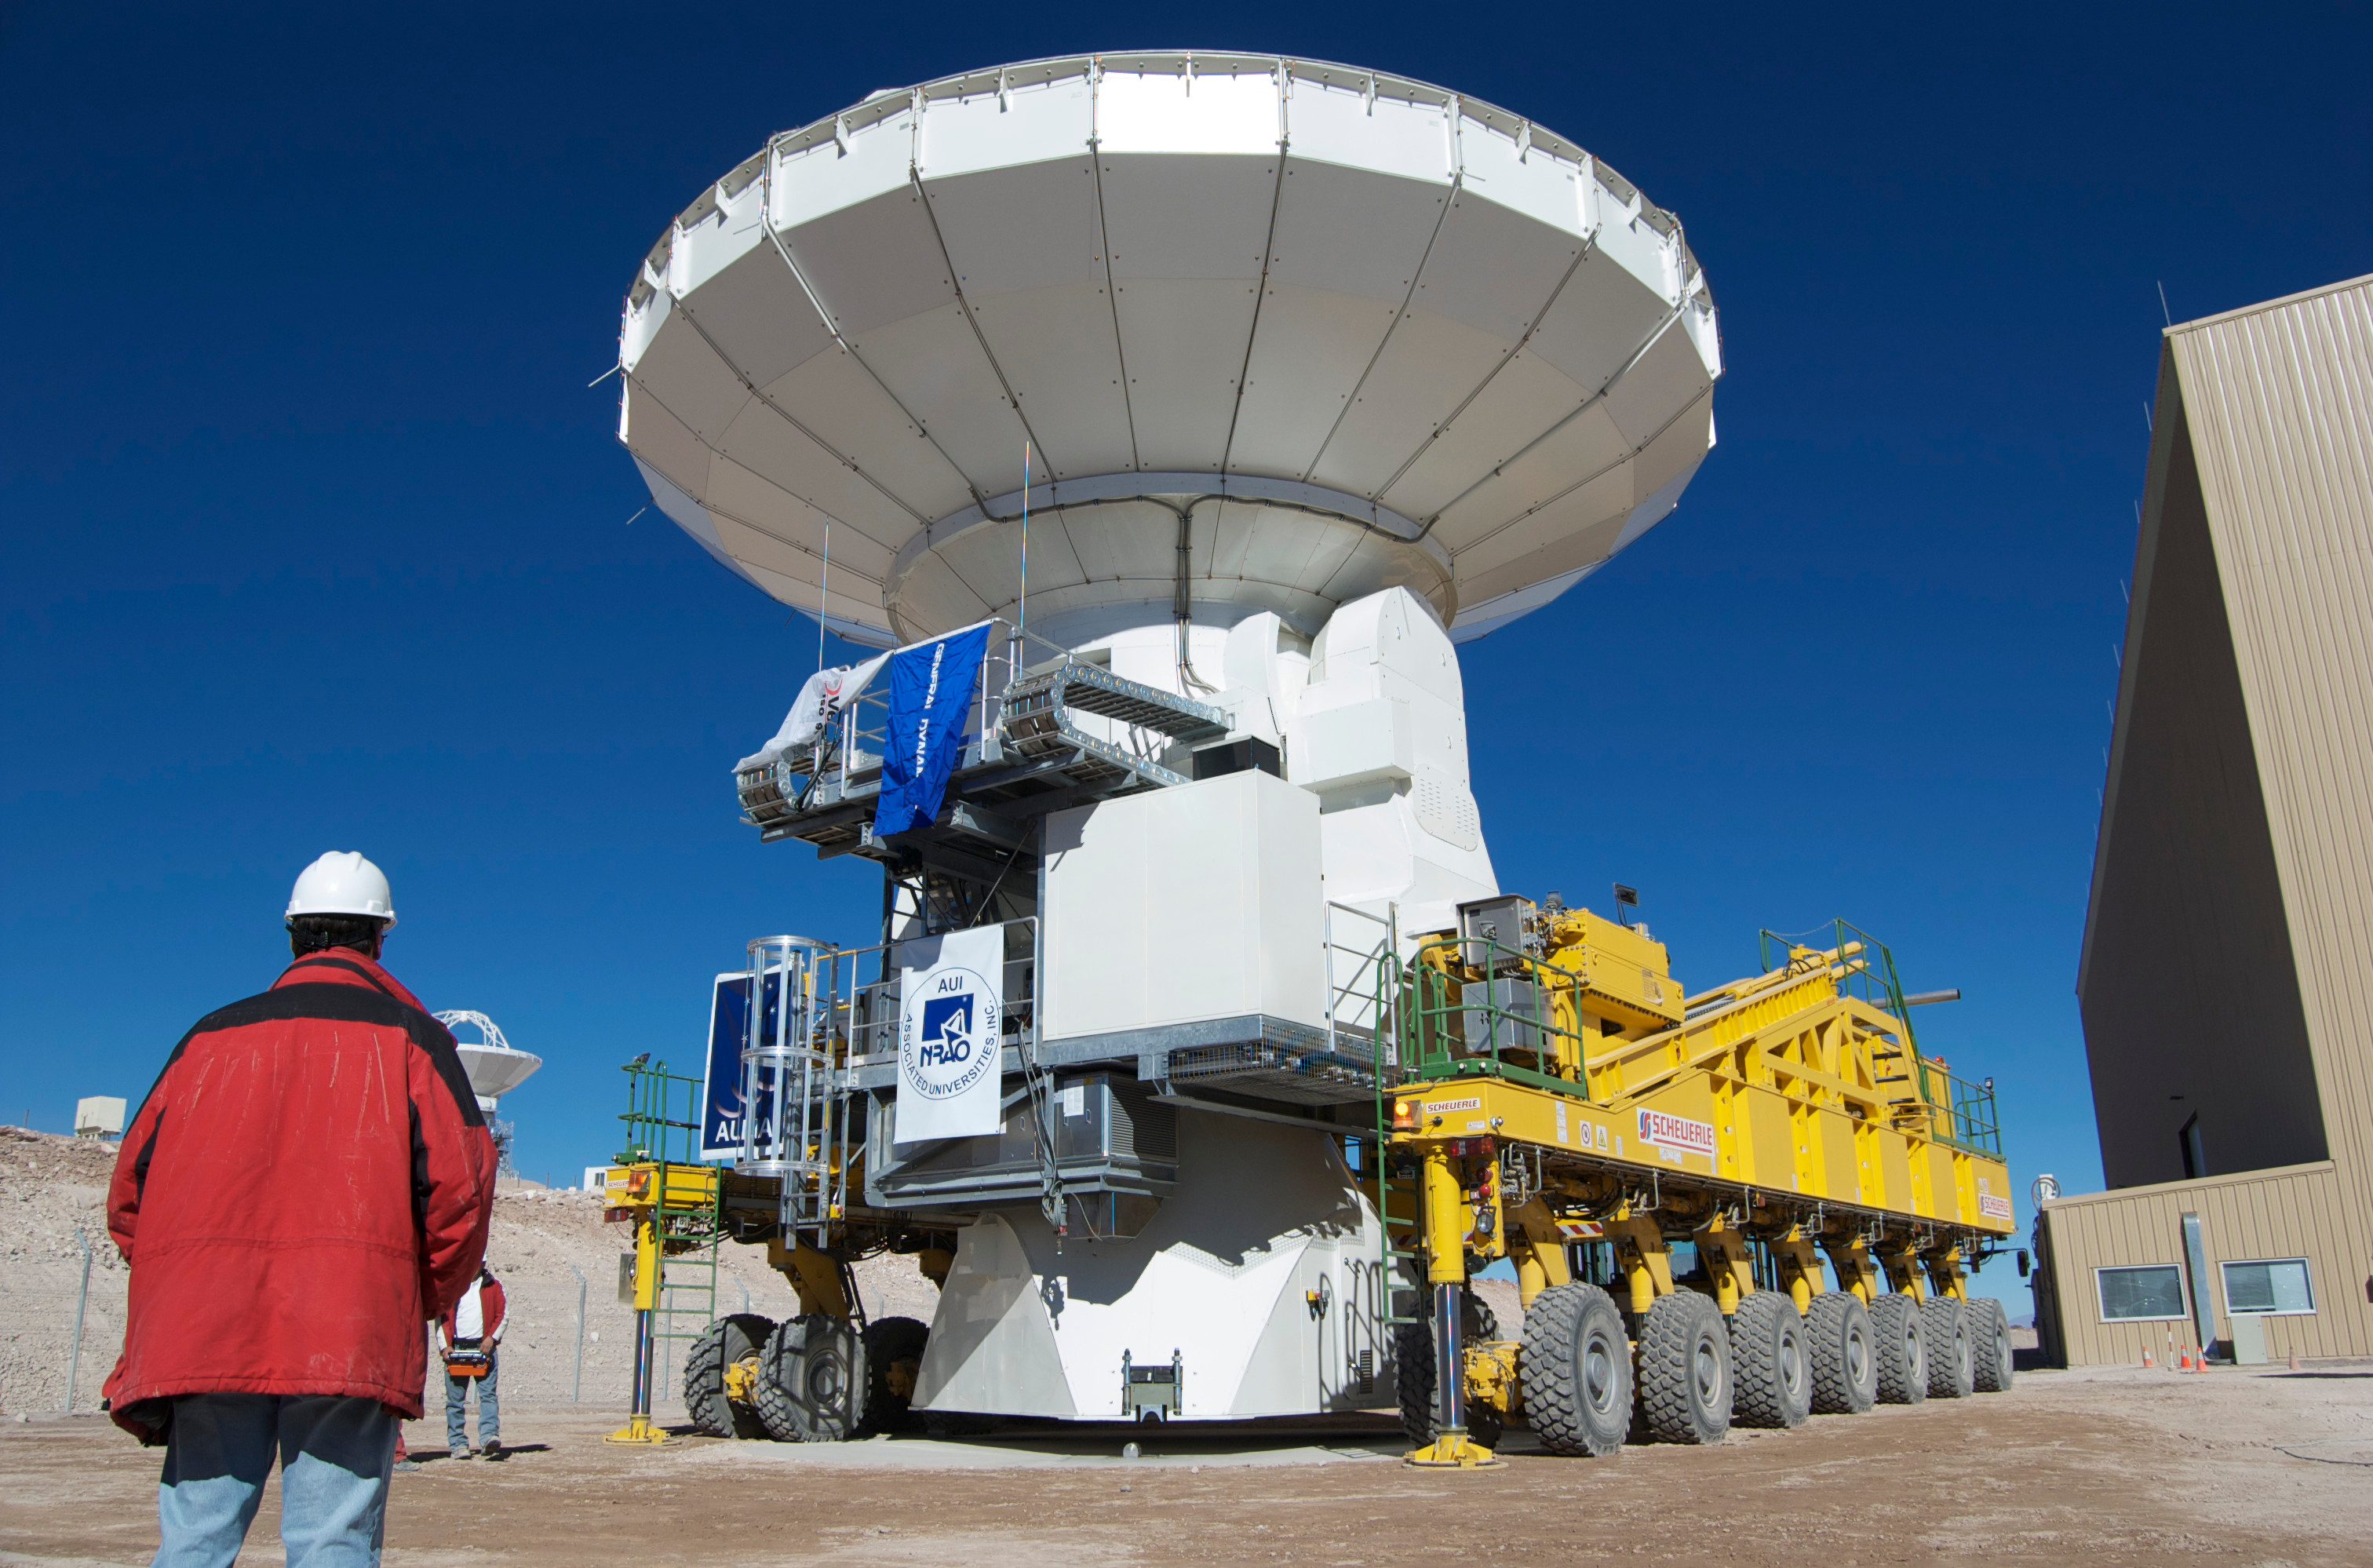

First movement of an ALMA antenna.

First movement of an ALMA antenna. It was an American antenna moved from the VERTEX assembly site to the antenna integration and verification area.

Credit: ALMA (ESO/NAOJ/NRAO)